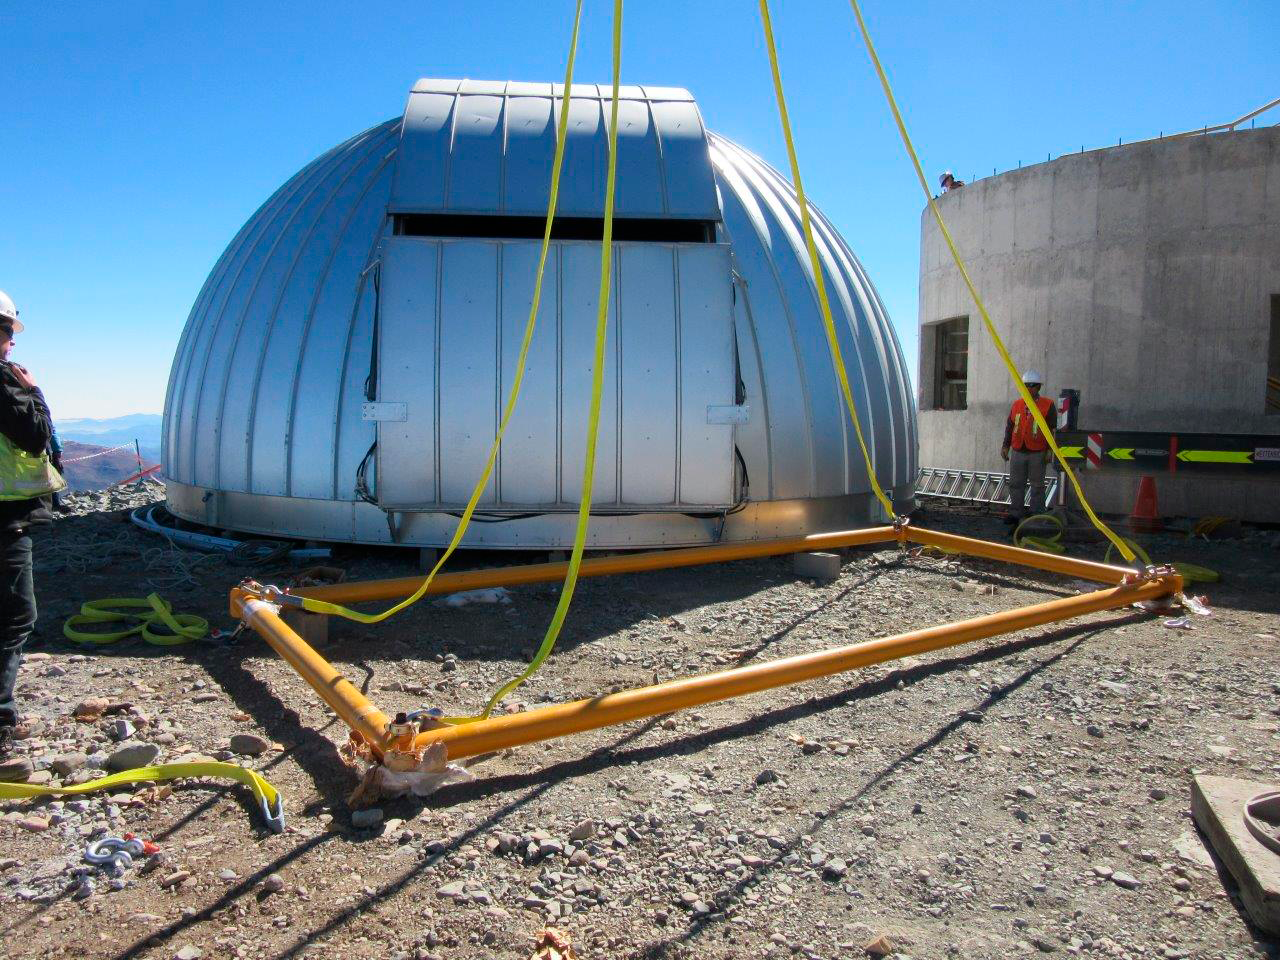

Ash Dome Installation

The Ash Dome was safely lifted and installed on the Auxiliary Telescope this week.

Credit: Rubin Observatory/NSF/AURA